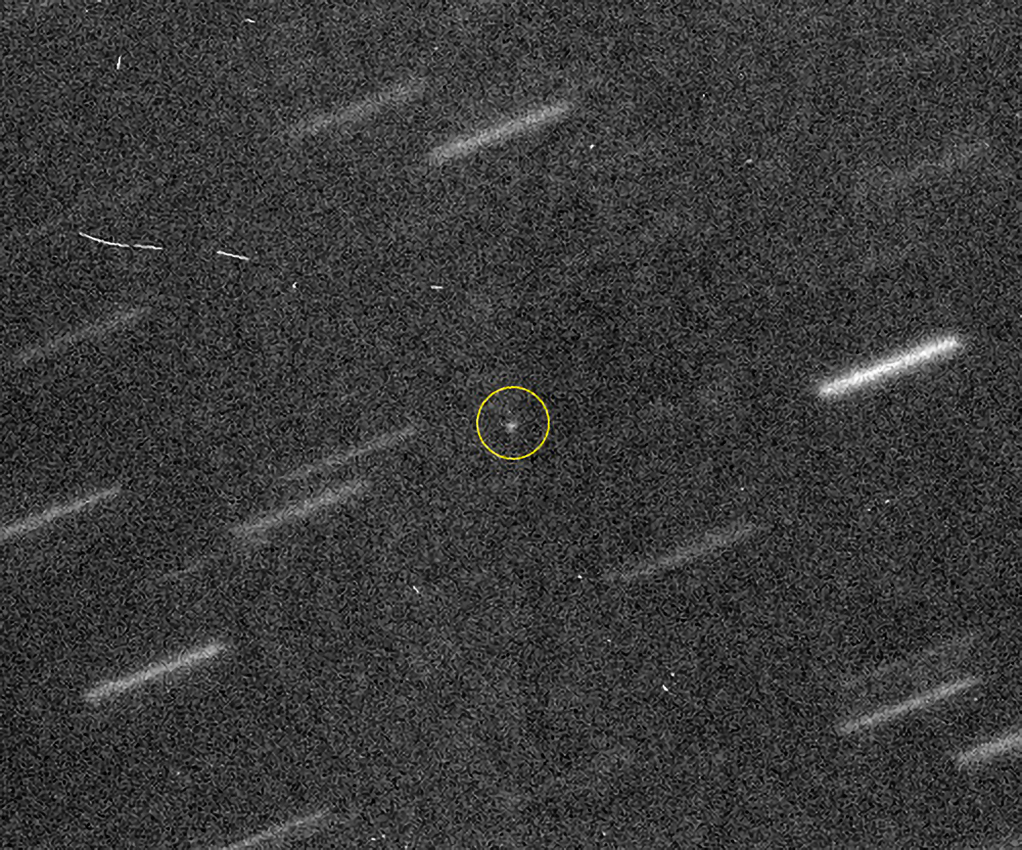

"All-Clear" Asteroid Will Miss Earth in 2040

Gemini Multi-Object Spectrograph image of 2011 AG5. The asteroid is the point at the center of the image (circled) with background stars trailing because the telescope tracked on 2011 AG5. This single 300 second exposure is oriented with north up and east left - each background star streak is about 15 arcseconds in length. 2011 AG5 is highly variable in brightness and other Gemini observations on October 27th required longer exposures than the one shown here.

Credit: NOIRLab